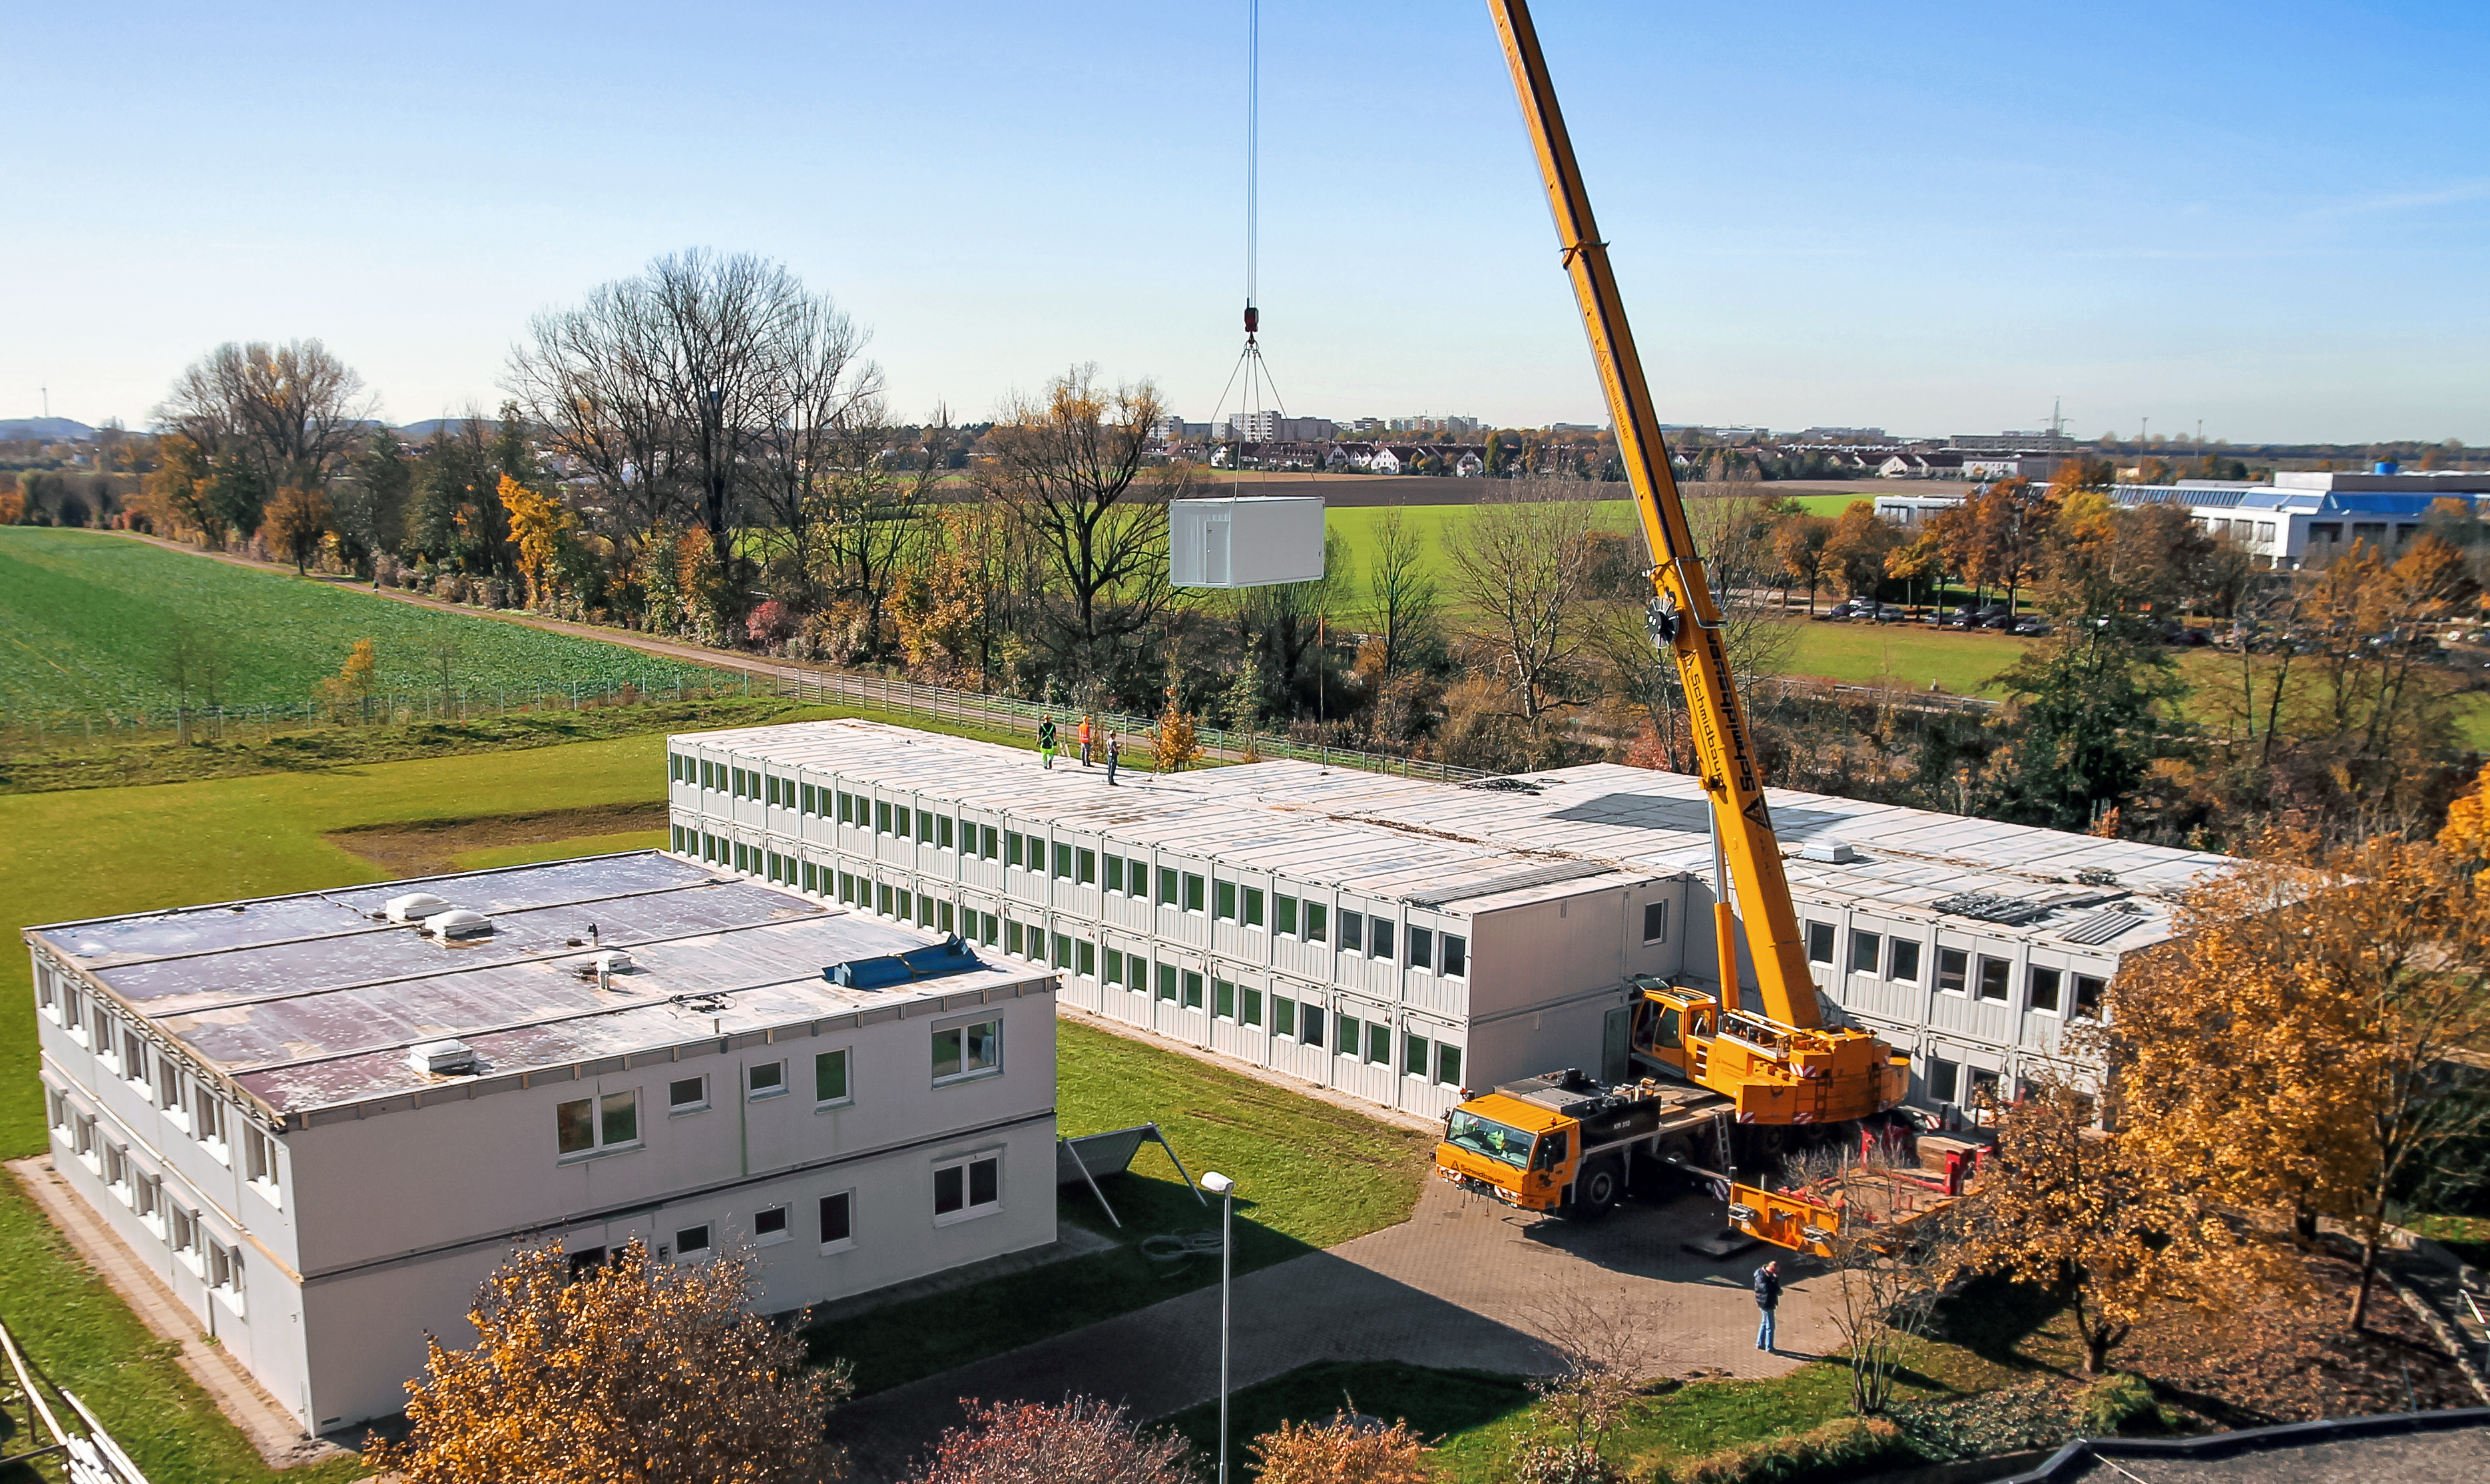

Removal of containers

By the end of October 2014, the removal of the temporary office buildings at the ESO Headquarters in Garching, Germany began. The ESO staff members who had been working in the temporary buildings moved in the new Headquarters extension at the beginning of 2014. The removal of the containers marks the end of this transition period.

It also marks the beginning of the construction of the ESO Supernova Planetarium & Visitor Centre. In a few months, on the site once occupied by the temporary office buildings, the construction of ESO’s newest building will begin.

Credit: ESO